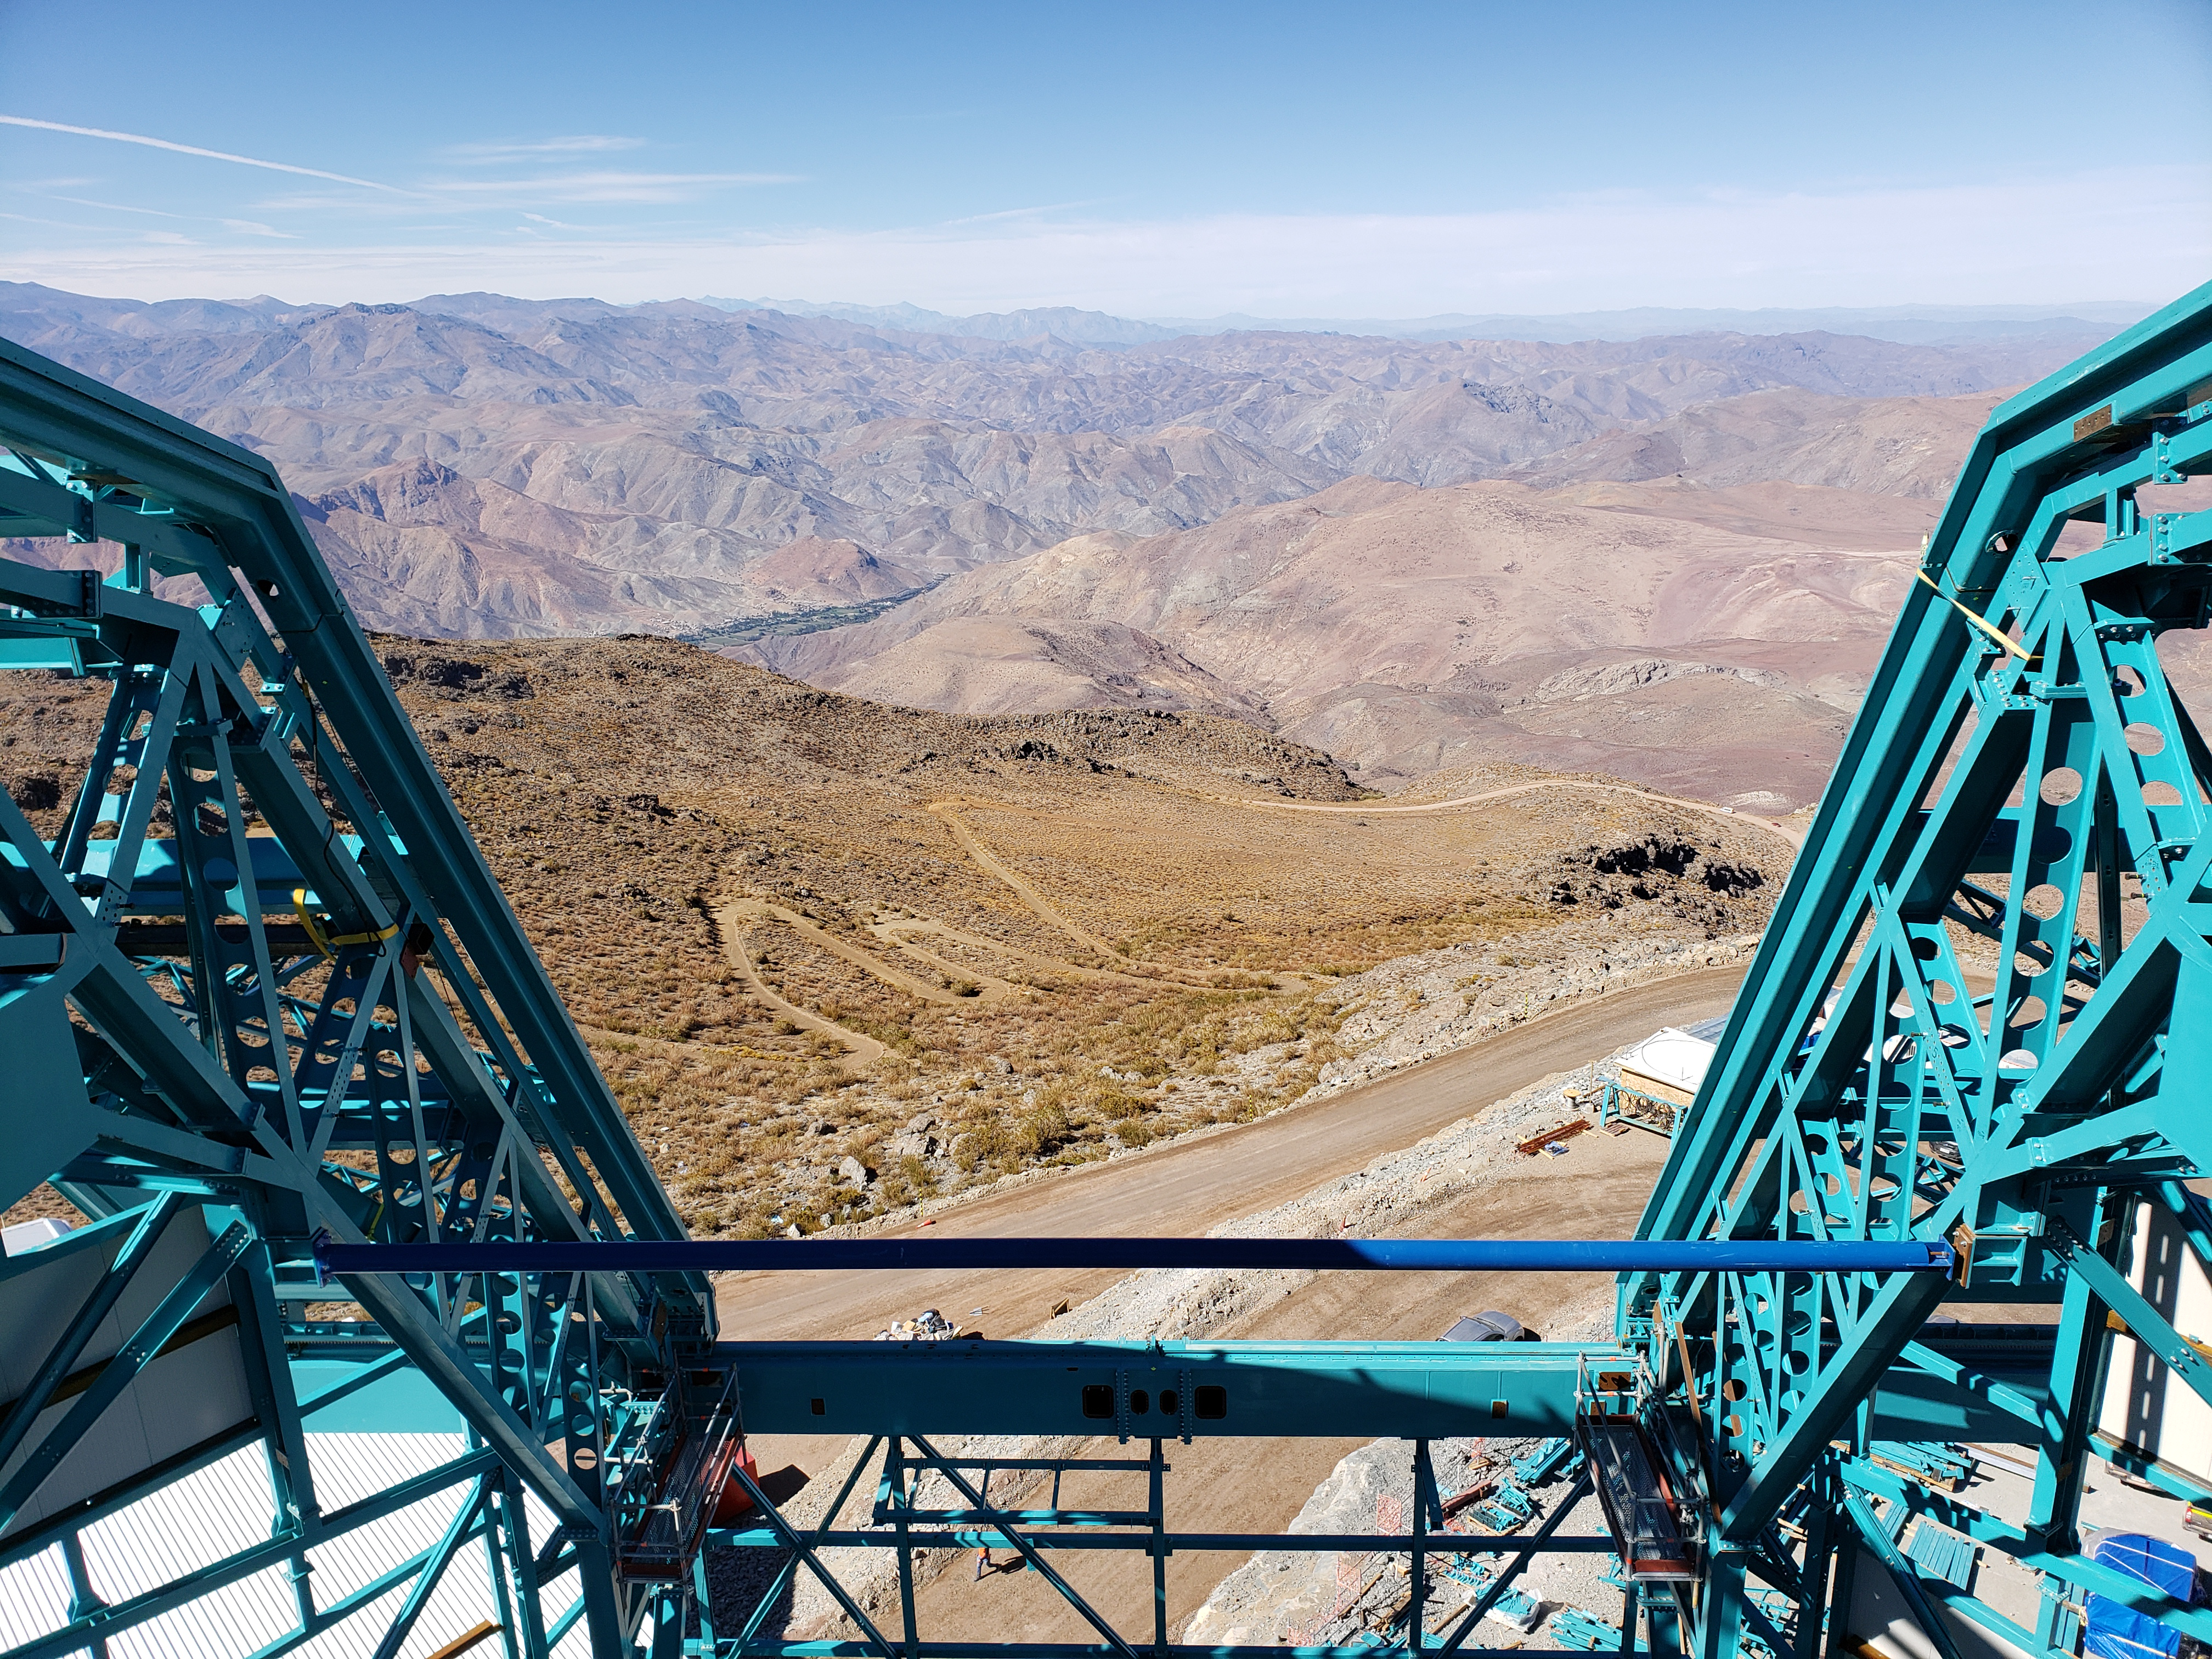

Summit Construction Progress October 2019

General overview photos of recent progress on the summit.

Credit: Rubin Observatory/NSF/AURA